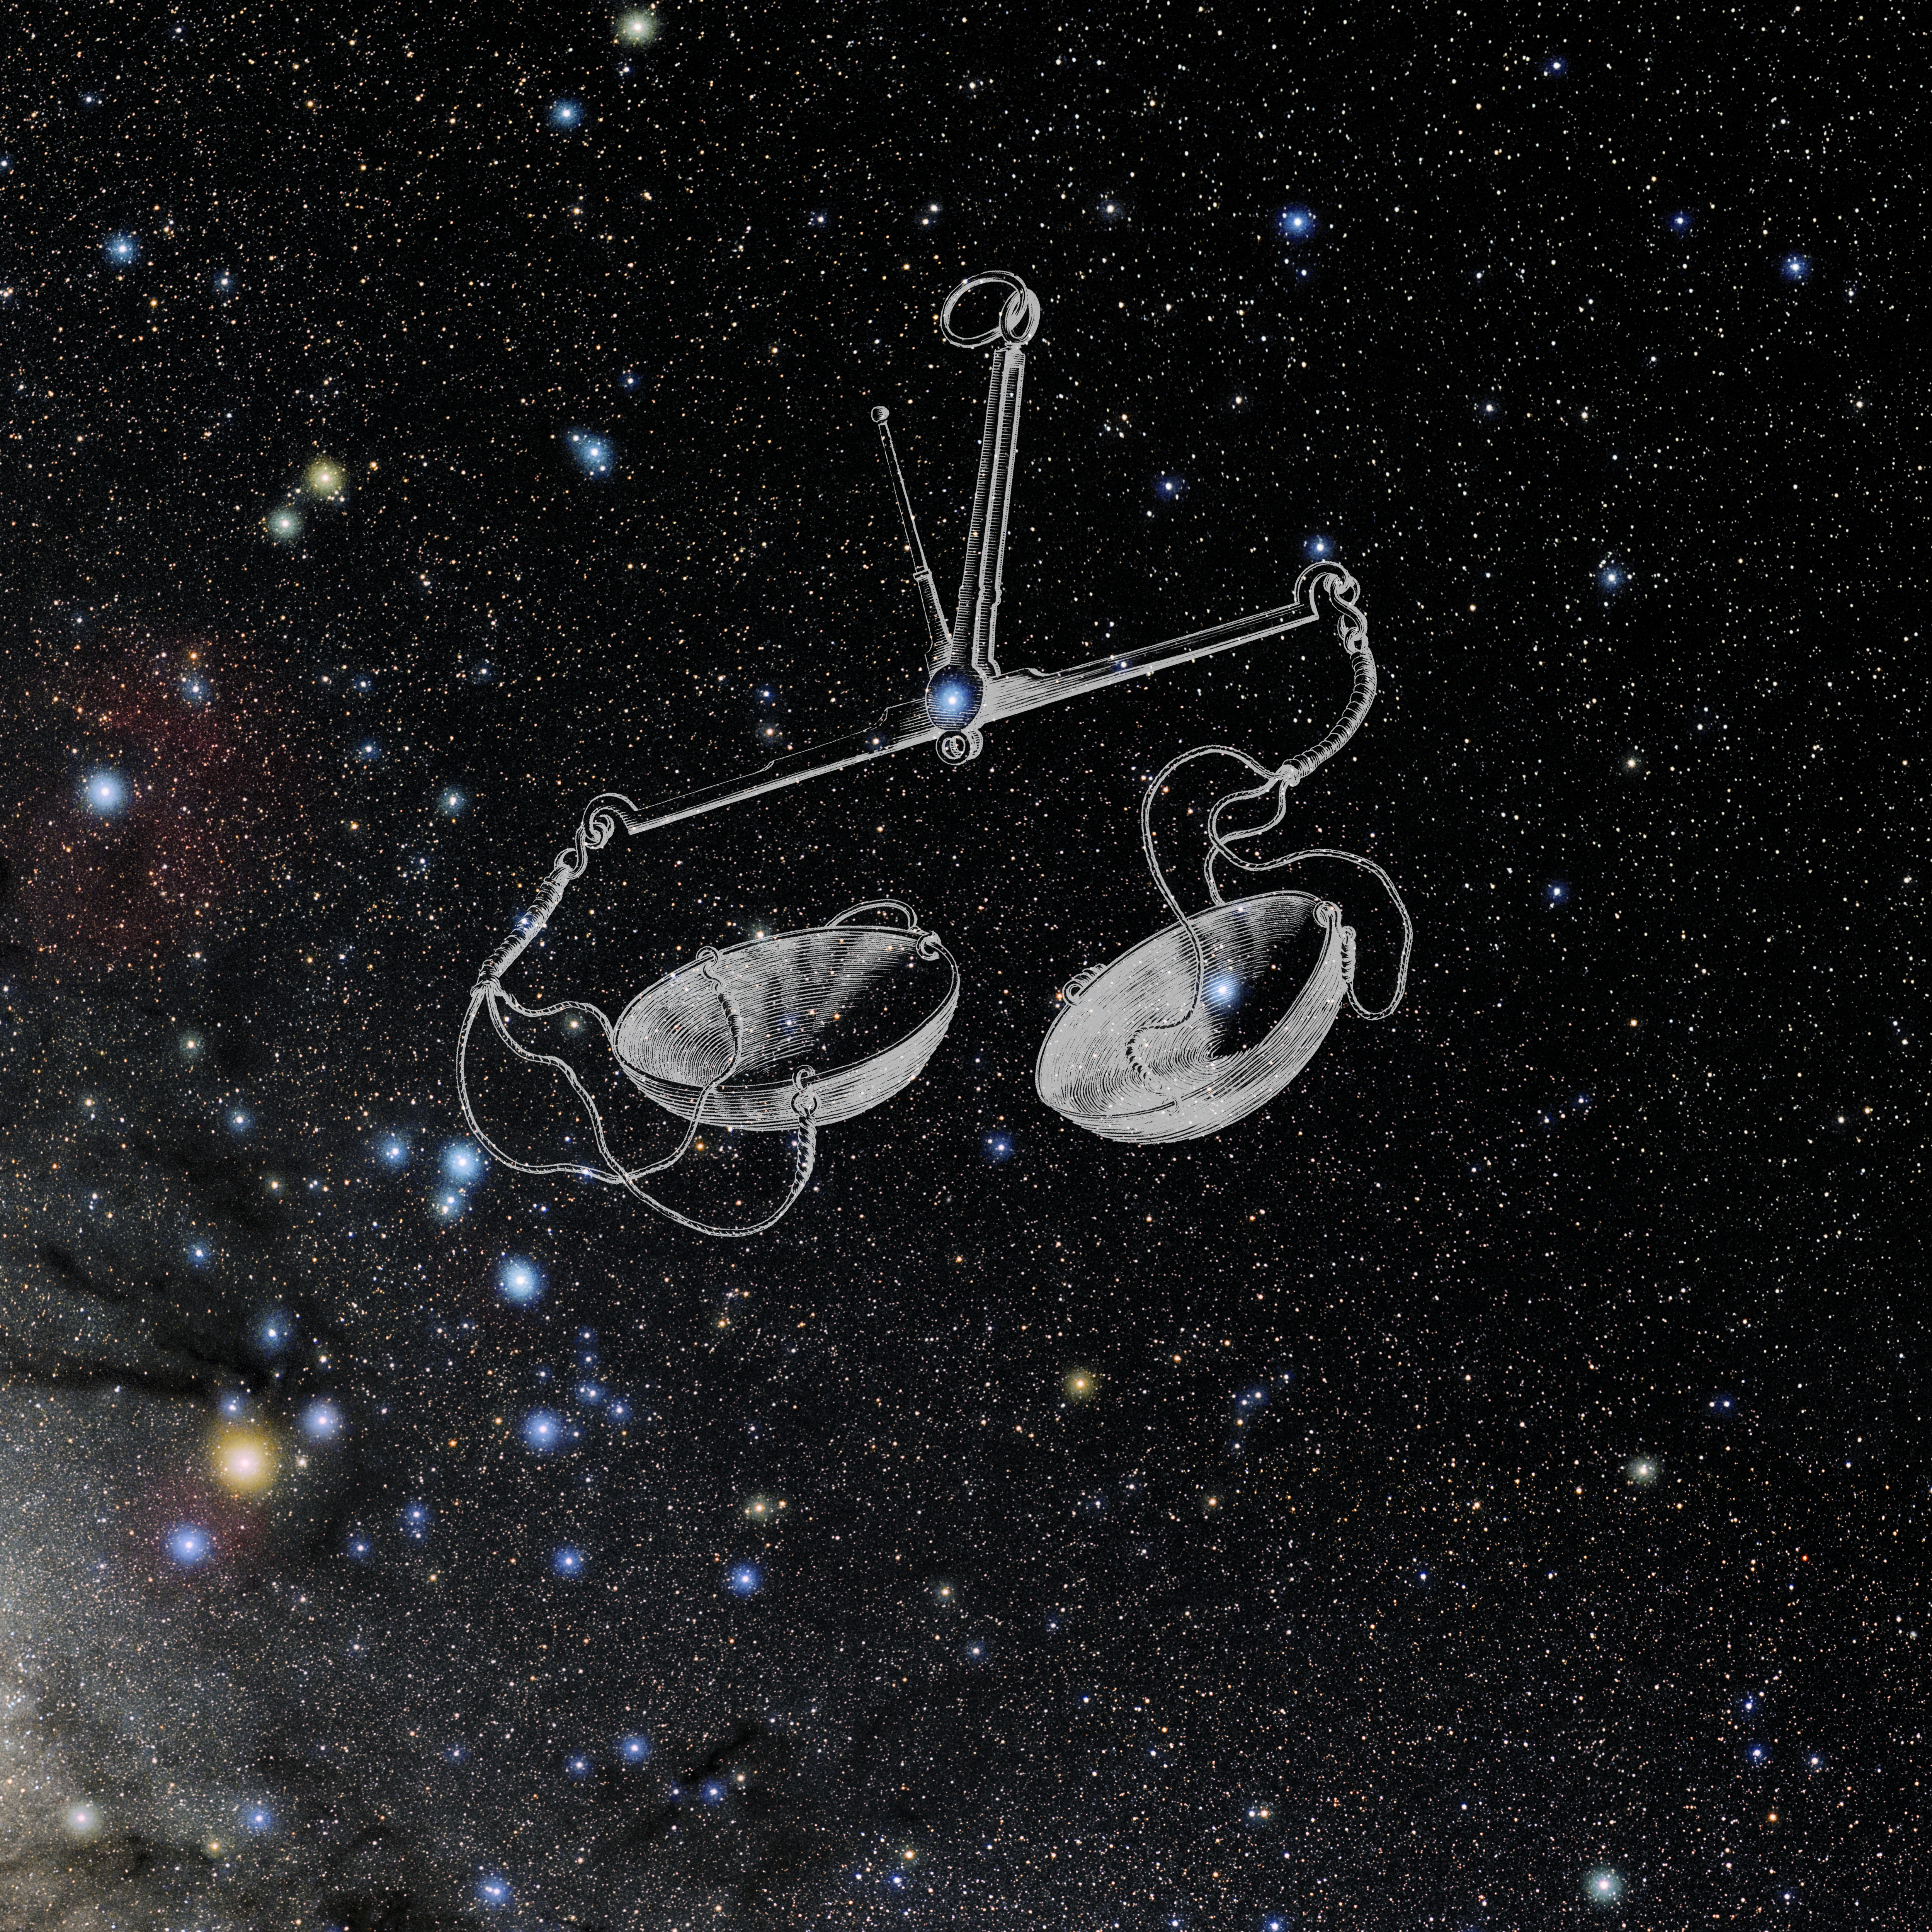

Libra with Hevelius Drawing

Photo of the constellation Libra from NOIRLab's 88 Constellations project showing Johannes Hevelius drawing of the constellation in Uranographia, his celestial catalogue in 1690.
Here is the version with the constellation 'stick figure' and here the unannotated version.

Credit: E. Slawik/NOIRLab/NSF/AURA/M. Zamani/J. Hevelius/NASA Universe of Learning/USNO/STScI